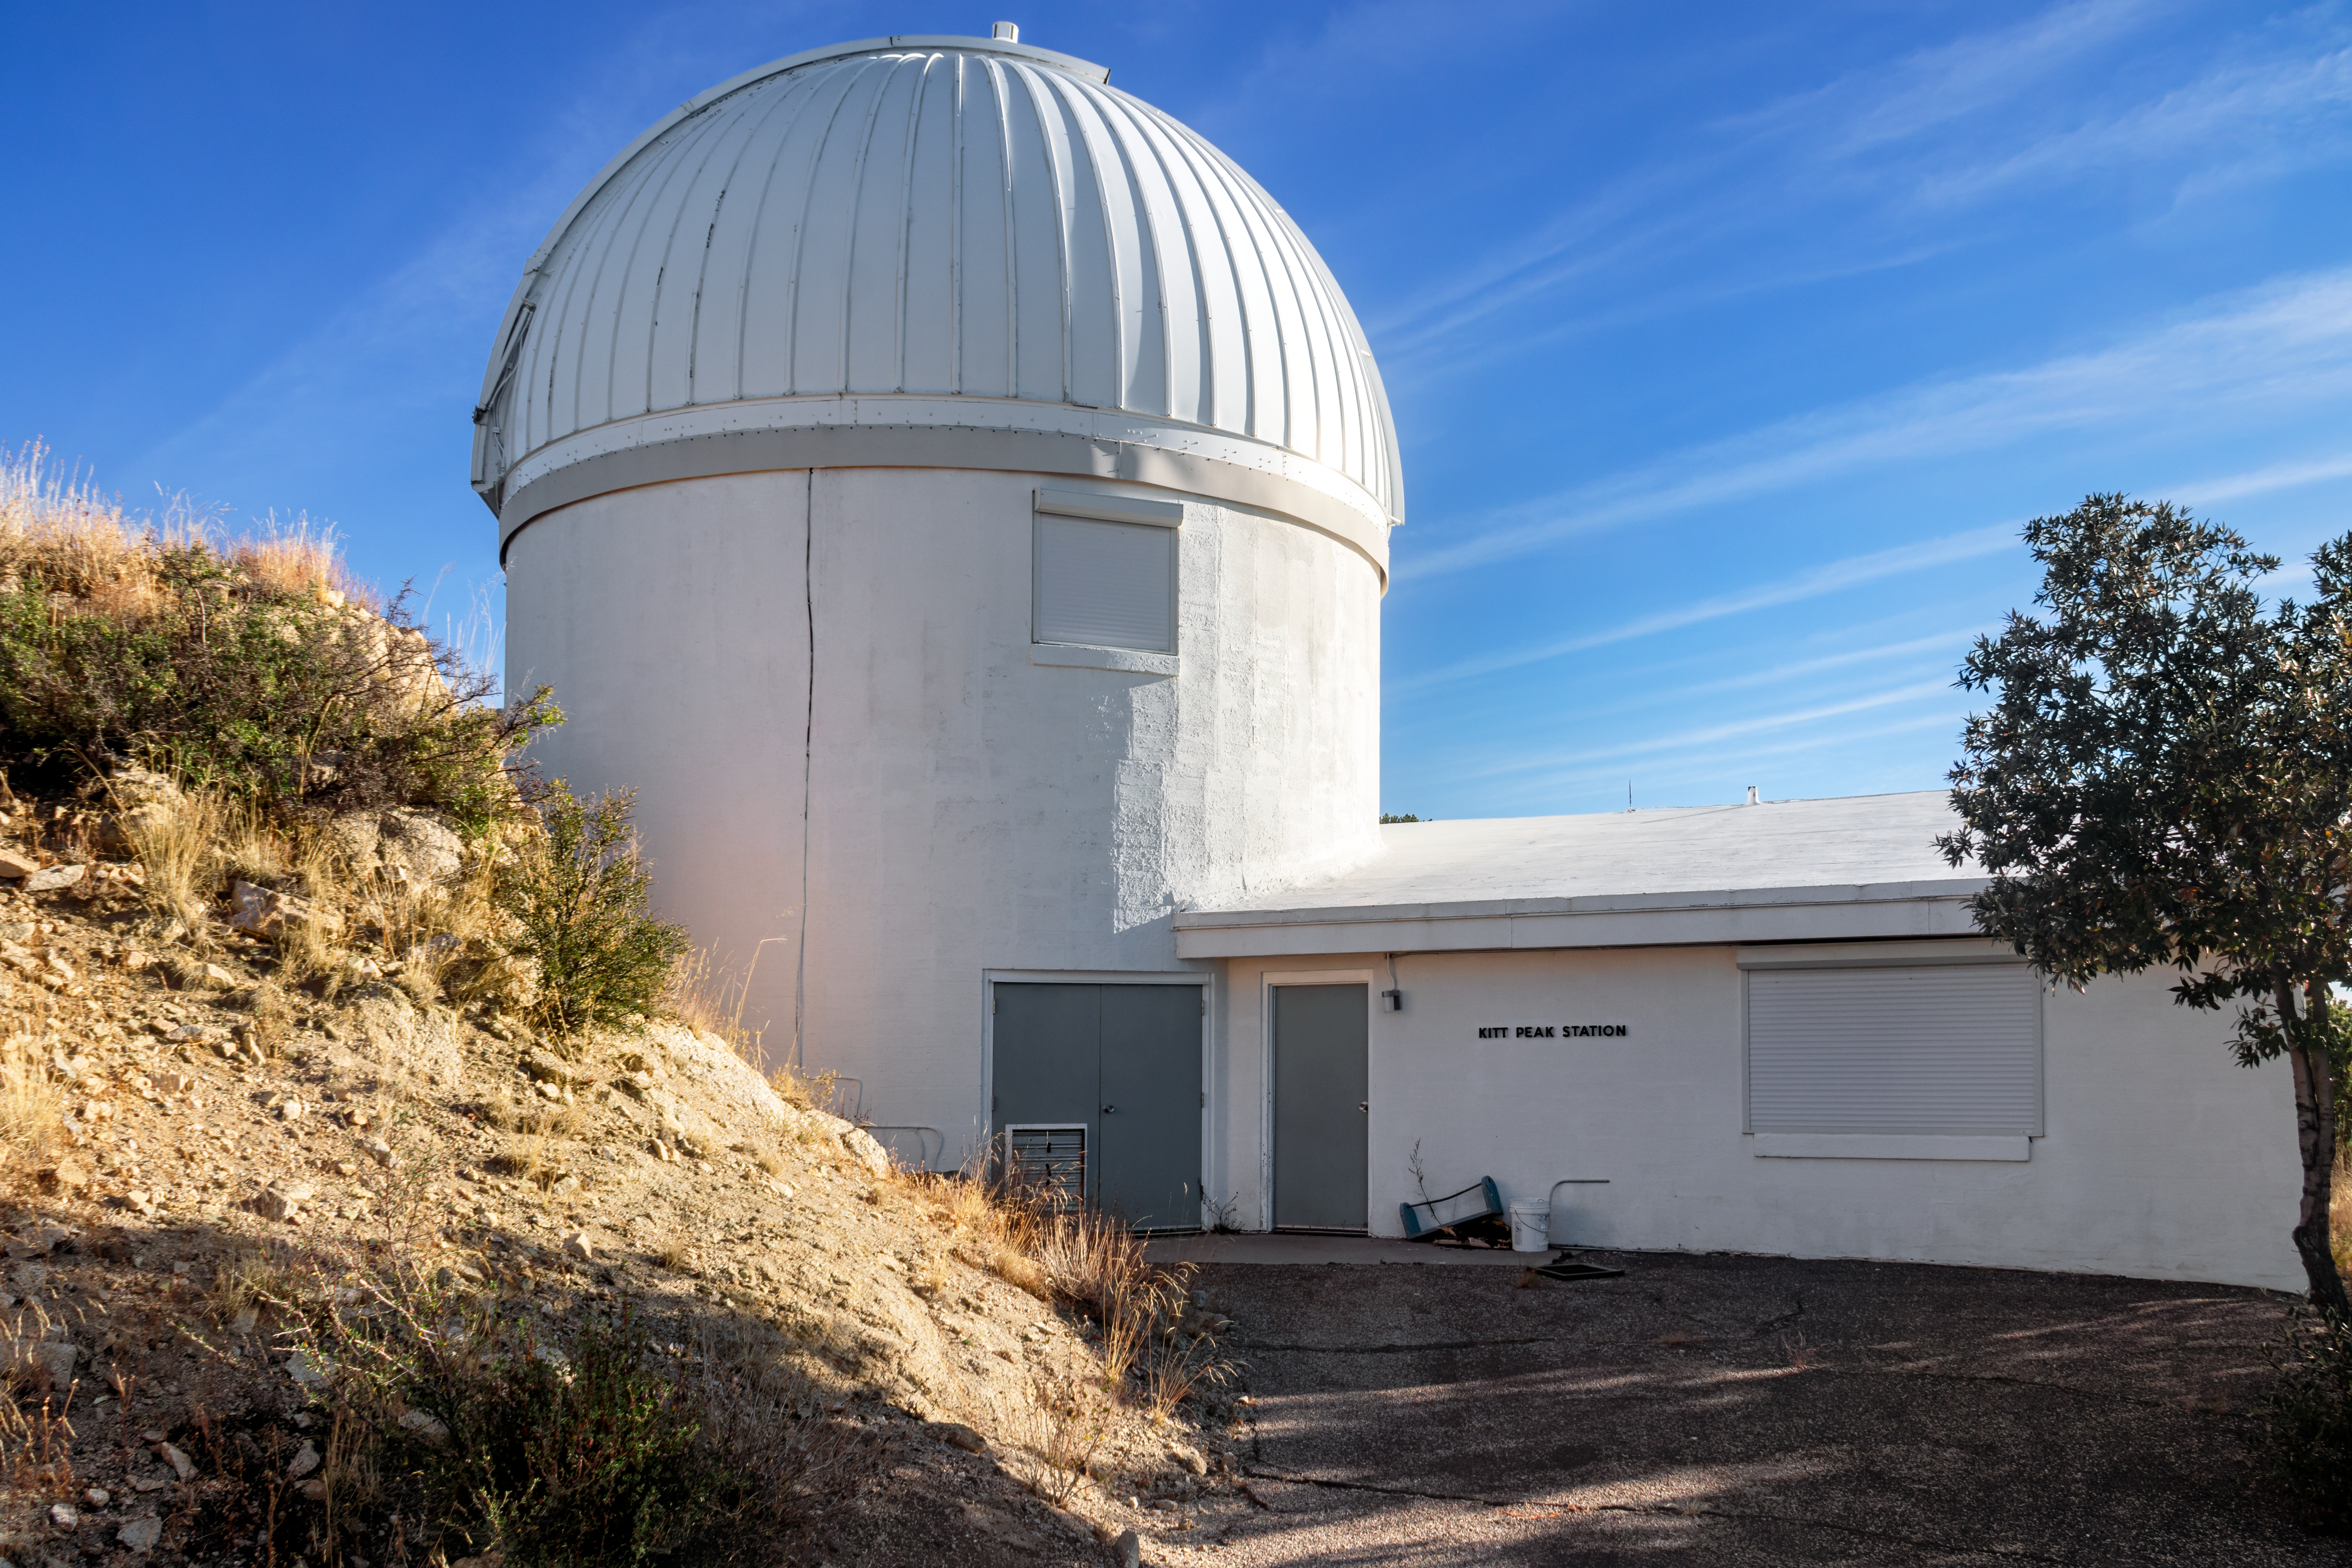

Burrell Schmidt Telescope

The Case Western Reserve University’s Burrell Schmidt Telescope wide-field telescope, owned and operated by Case Astronomy, shown here, is located at Kitt Peak National Observatory. It is used for deep wide-field imaging and sky surveys and was installed on Kitt Peak in 1979.

Credit: NOIRLab/AURA/NSF